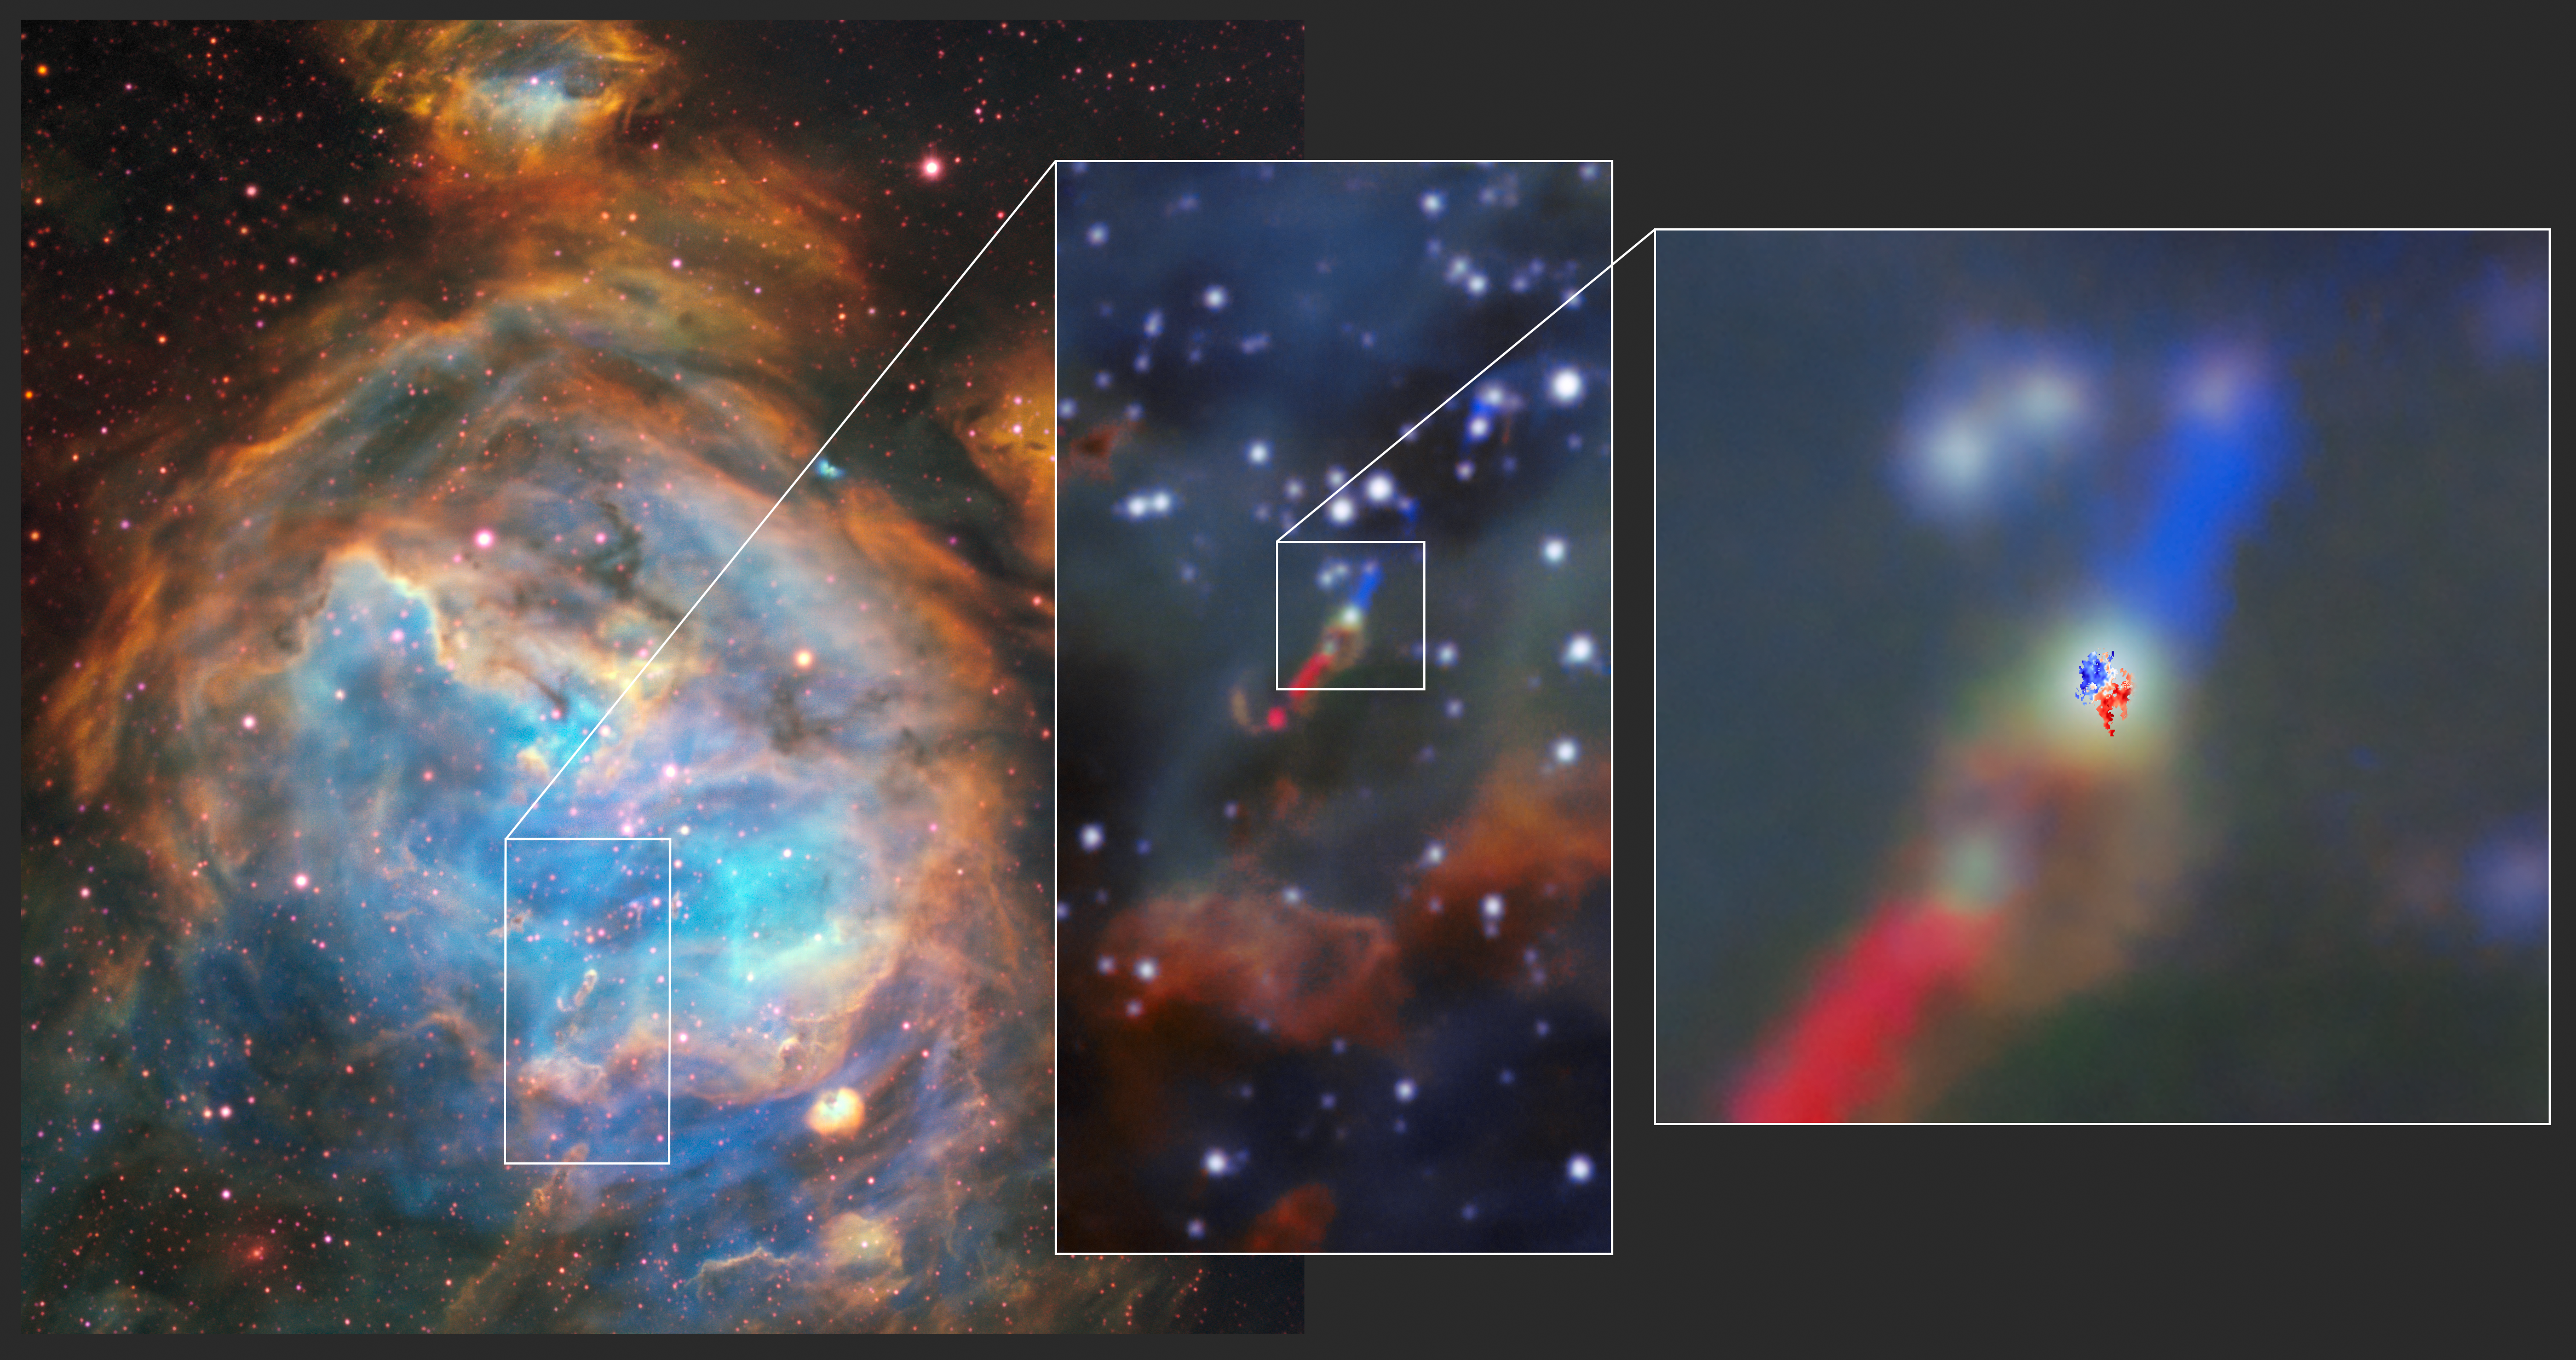

The disc and jet in the HH 1177 young star system as seen with MUSE and ALMA

With the combined capabilities of ESO’s Very Large Telescope (VLT) and the Atacama Large Millimeter/submillimeter Array (ALMA), in which ESO is a partner, a disc around a young massive star in another galaxy has been observed. Observations from the Multi Unit Spectroscopic Explorer (MUSE) on the VLT, left, show the parent cloud LHA 120-N 180B in which this system, dubbed HH 1177, was first observed. The image at the centre shows the jets that accompany it. The top part of the jet is aimed slightly towards us and thus blueshifted; the bottom one is receding from us and thus redshifted. Observations from ALMA, right, then revealed the rotating disc around the star, similarly with sides moving towards and away from us.

Credit: ESO/ALMA (ESO/NAOJ/NRAO)/A. McLeod et al.